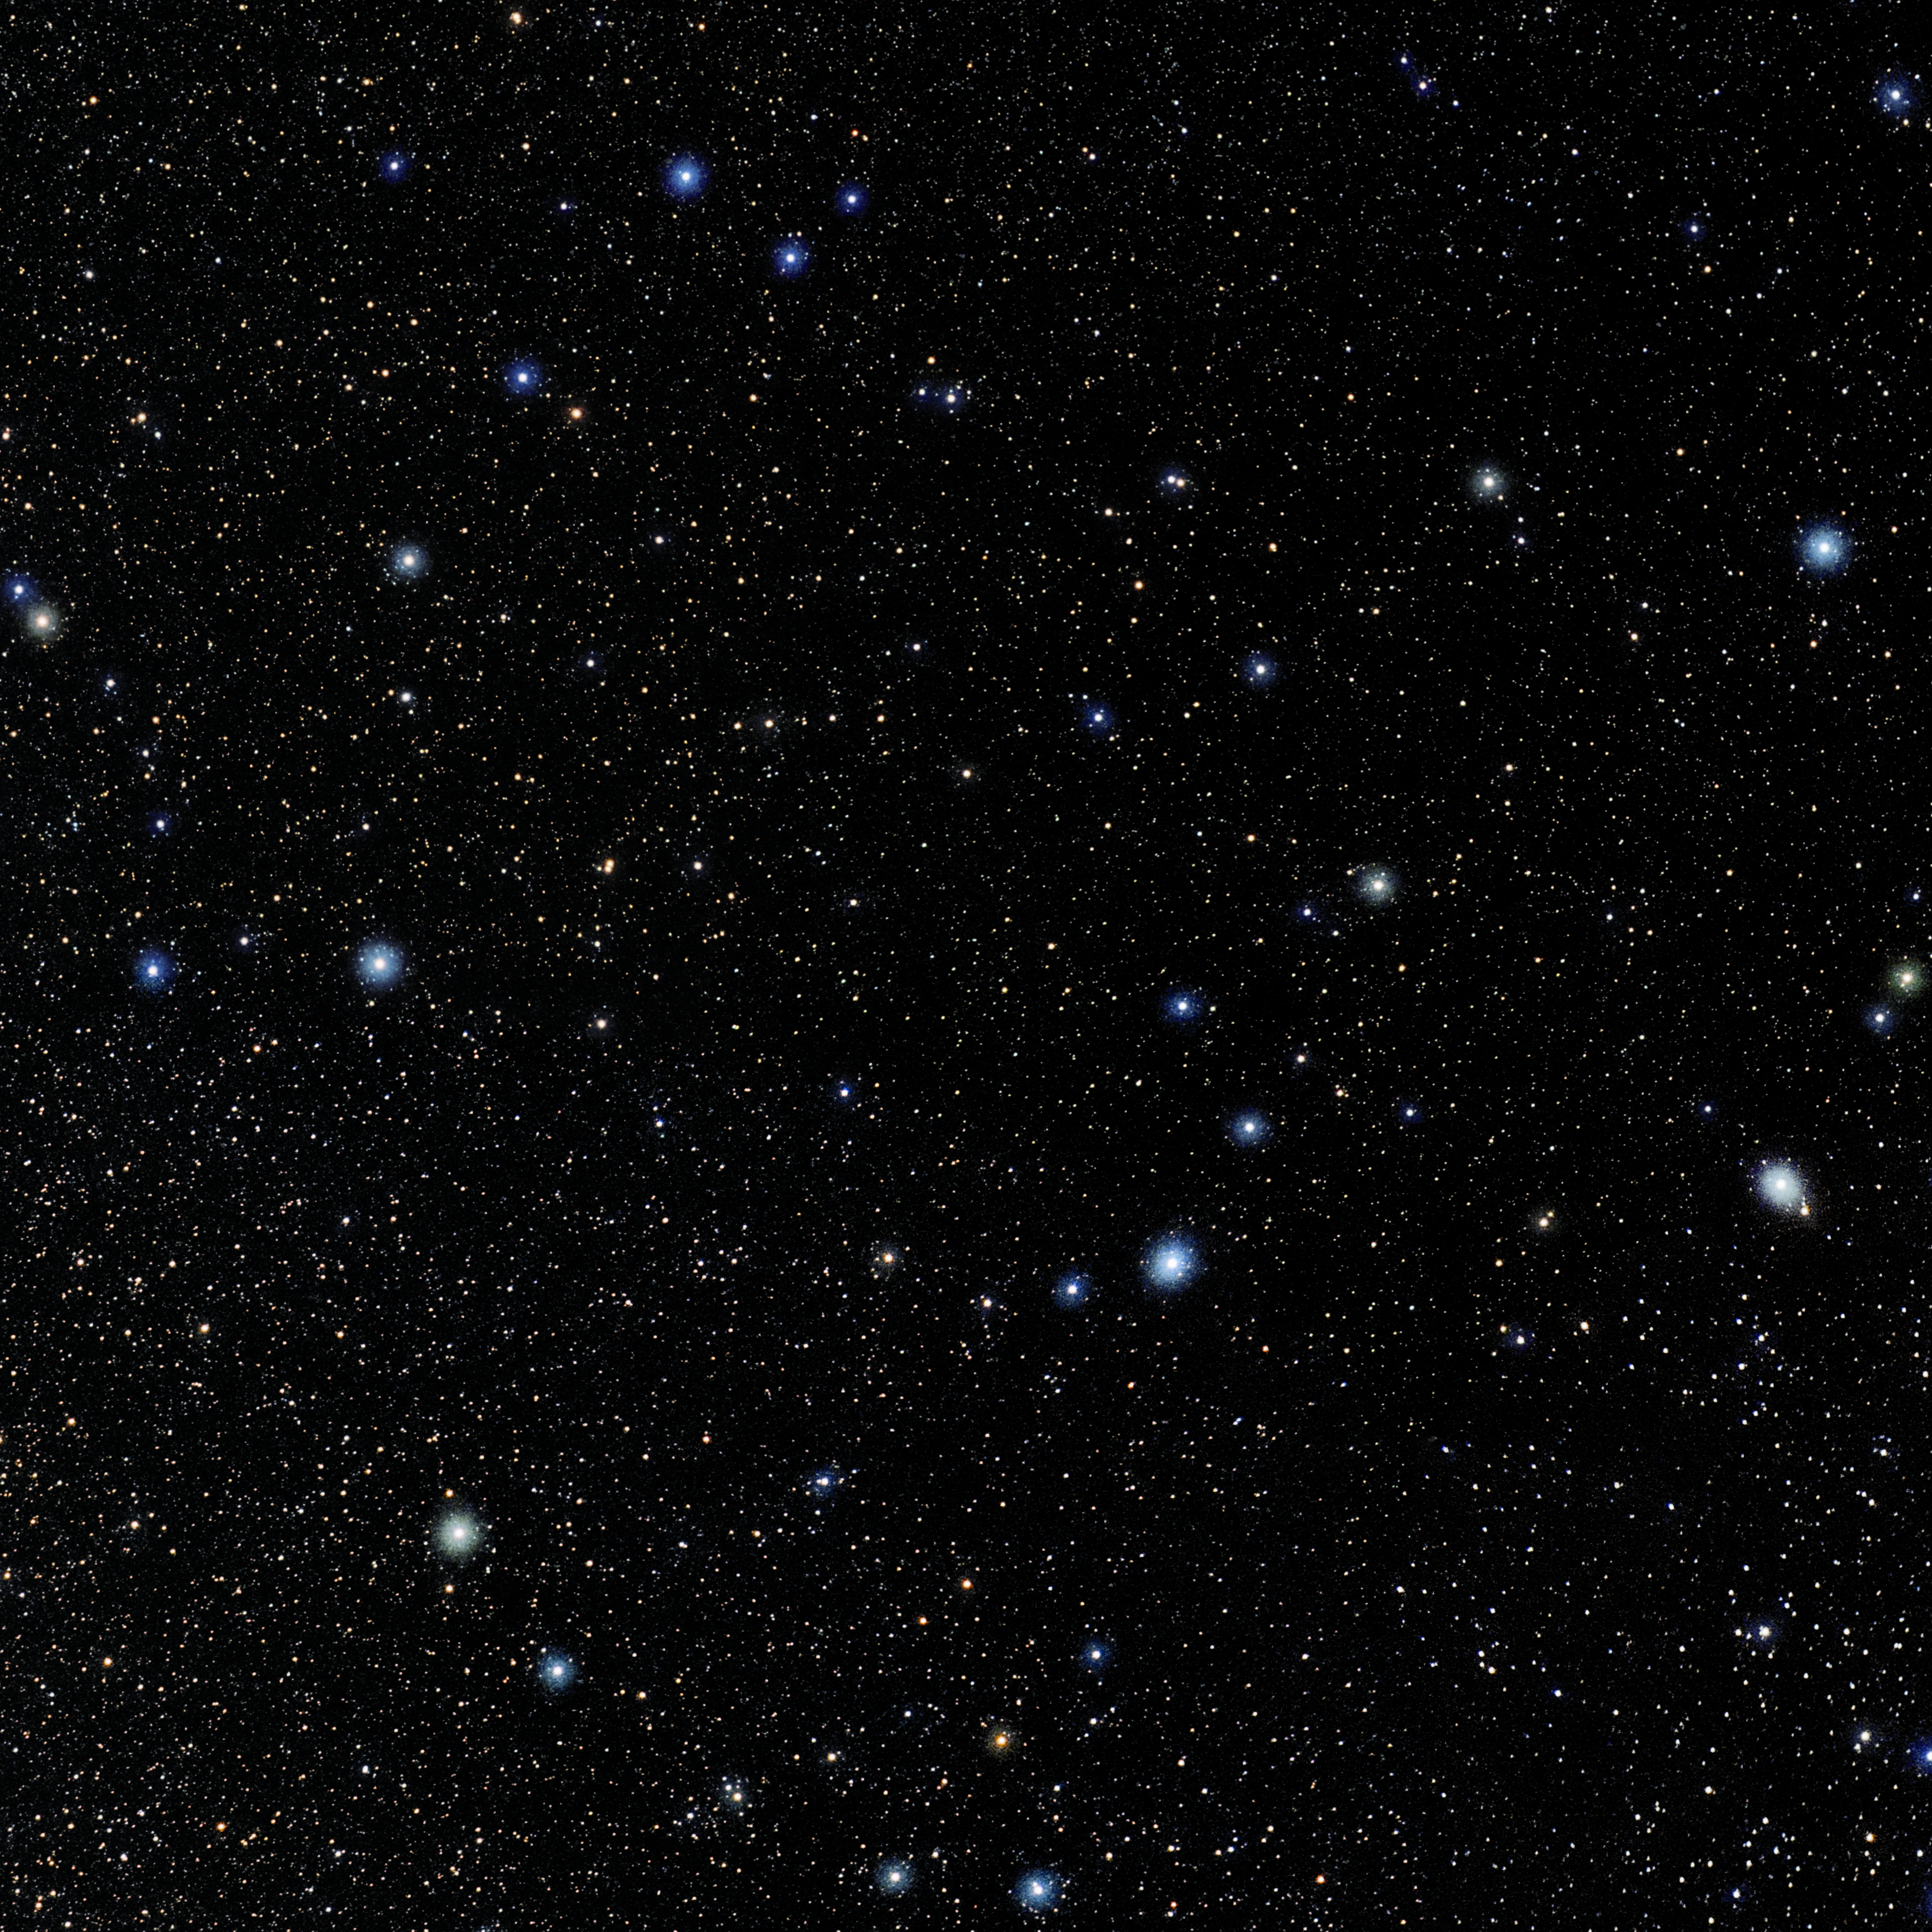

Corona Borealis

Photo of the constellation Corona Borealis produced by NOIRLab in collaboration with Eckhard Slawik, a German astrophotographer. Here is the annotated version.

Credit: E. Slawik/NOIRLab/NSF/AURA/M. Zamani